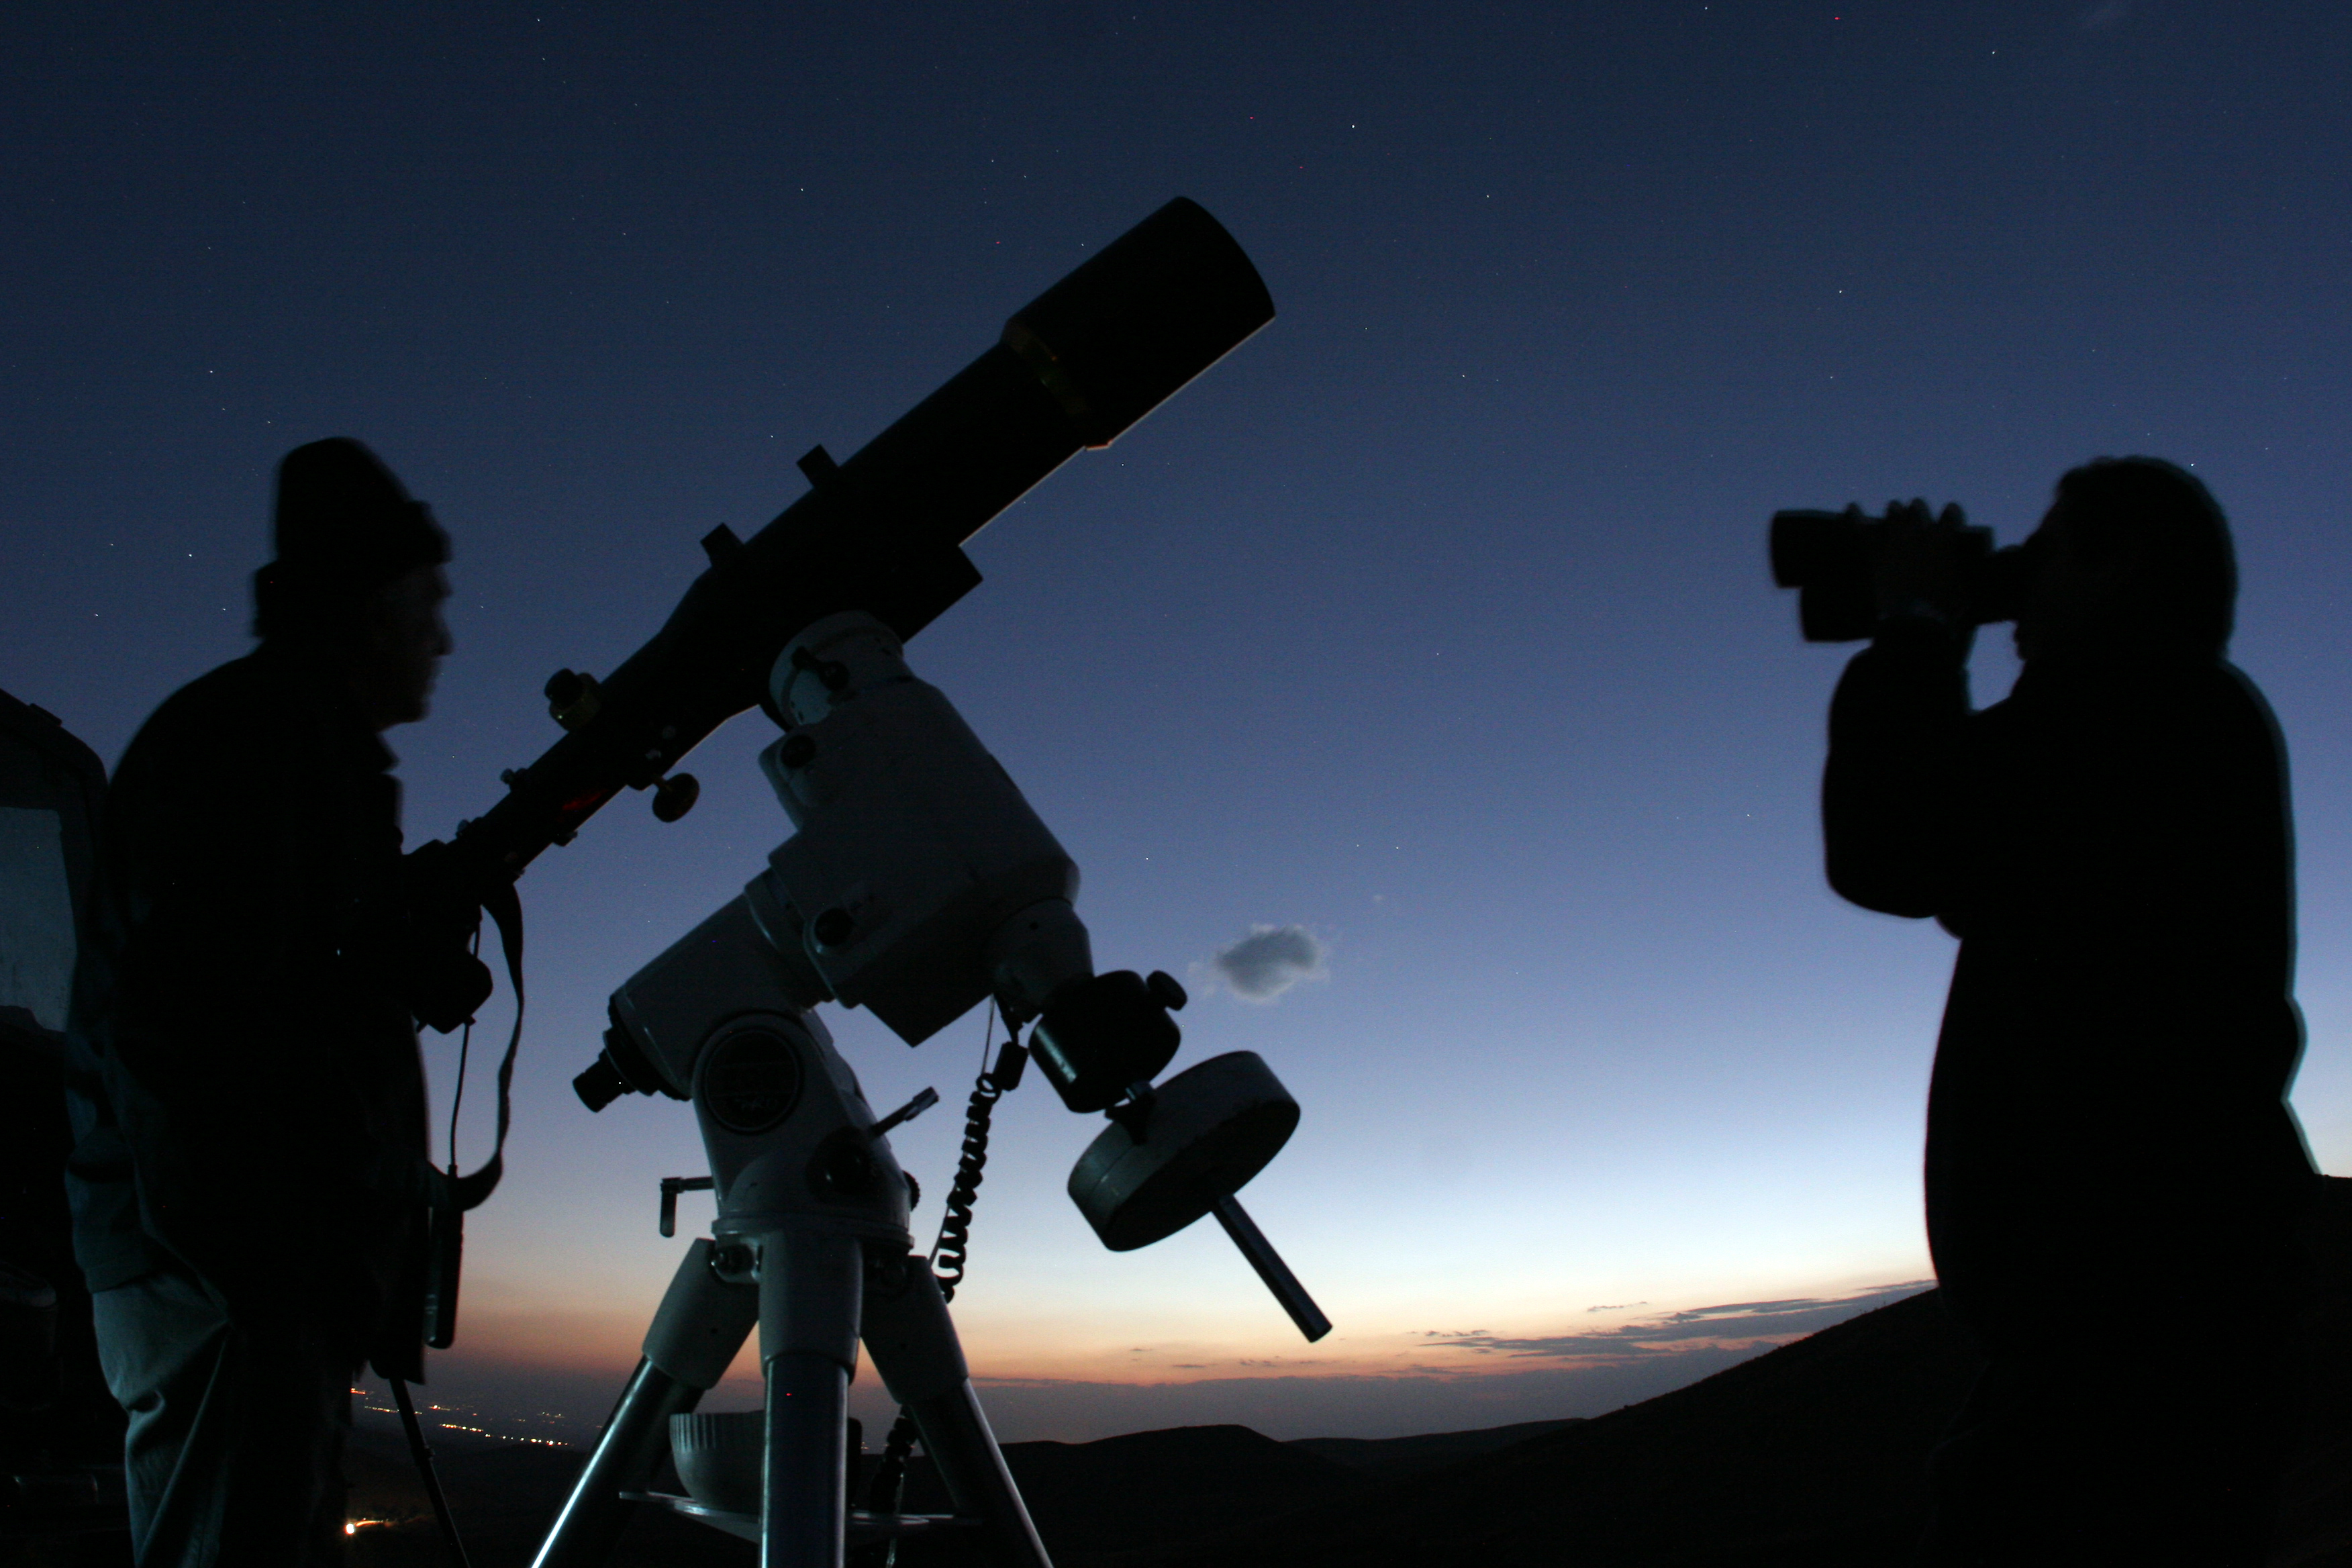

100 Hours of Astronomy: Observing the sky

For 4 days, from 2 to 5 April 2009, amateur astronomers, professional astronomers, educators and people all around the world will share the experience of observing the sky. In this picture amateur astronomers are preparing their equipment for a night of astronomical discoveries.

Credit: TWAN/Babak Tafreshi